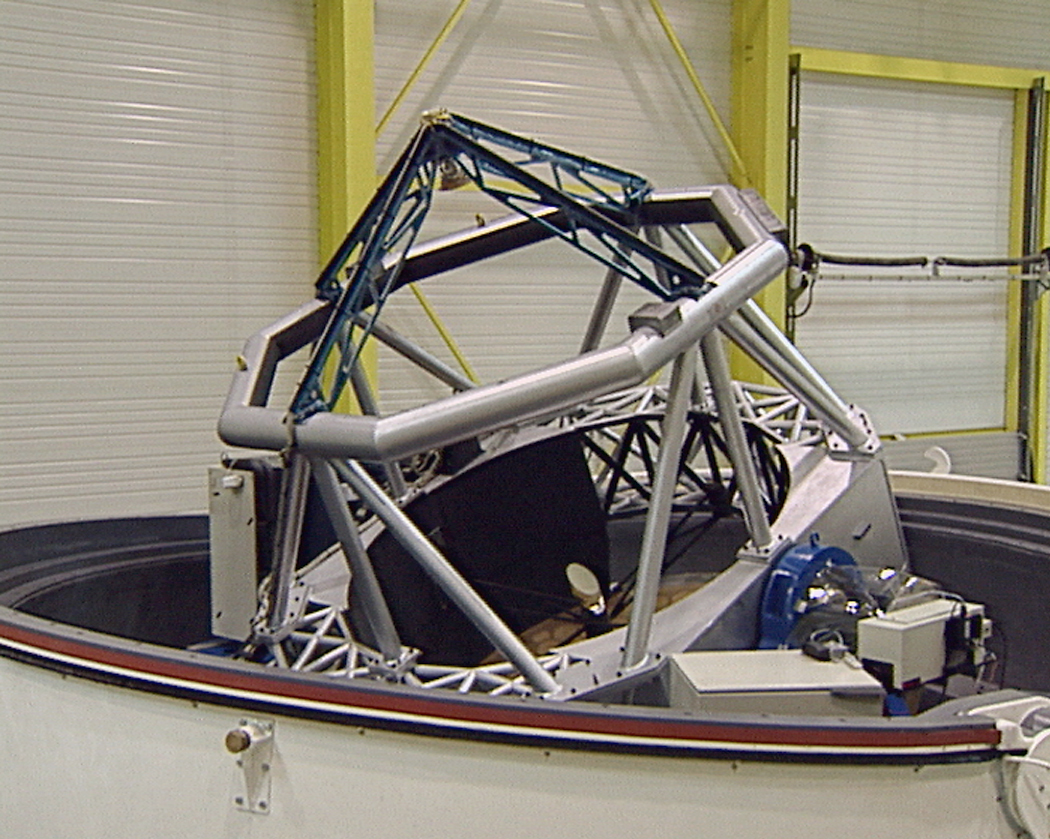

The 1.8-m AT1 at the AMOS factory

The AT1 while being assembled in the AMOS factory. The compact structure of the telescope in its dome is clearly seen.

Credit: ESO